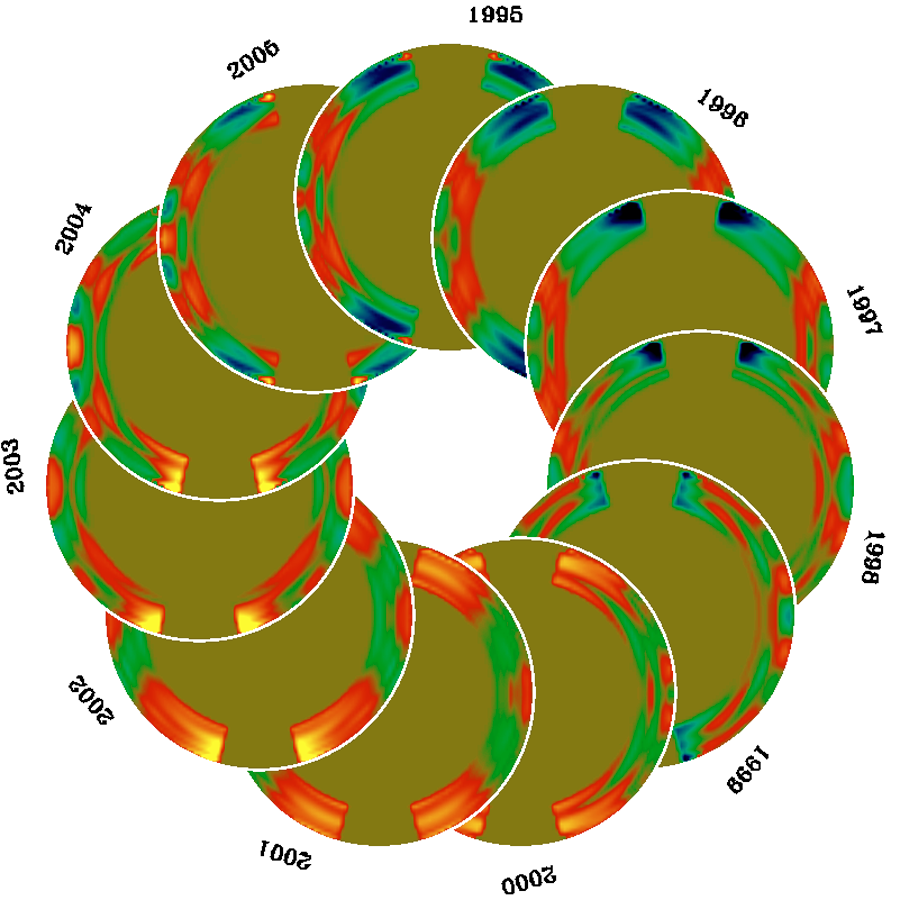

Migrating zonal flows in the solar convection zone

With nine years of combined observations from the Michelson Doppler Imager (MDI) and Global Oscillation Network Group (GONG) projects, the pattern of migrating zonal flows in the convection zone can be seen in more detail than ever before. To make the above plot, the rotation-rate residuals after subtraction of a temporal mean from RLS inversions were fitted with 11-year and 11/3-year sinusoids (after Vorontsov et al. 2002), and the fits extrapolated to complete the solar cycle. This combination gives a more stable prediction than other possible choices such as 11/2 years for the second period. The flows can be seen to penetrate deep within the convection zone, and we can begin to make inferences about the possible depth variation of the phase of the flow pattern. The branch that will be associated with the next solar cycle can be seen emerging in the 2003 data.

See the June 2004 NOAO Newsletter (currently only available in PDF format).

Credit: NSO/AURA/NSF